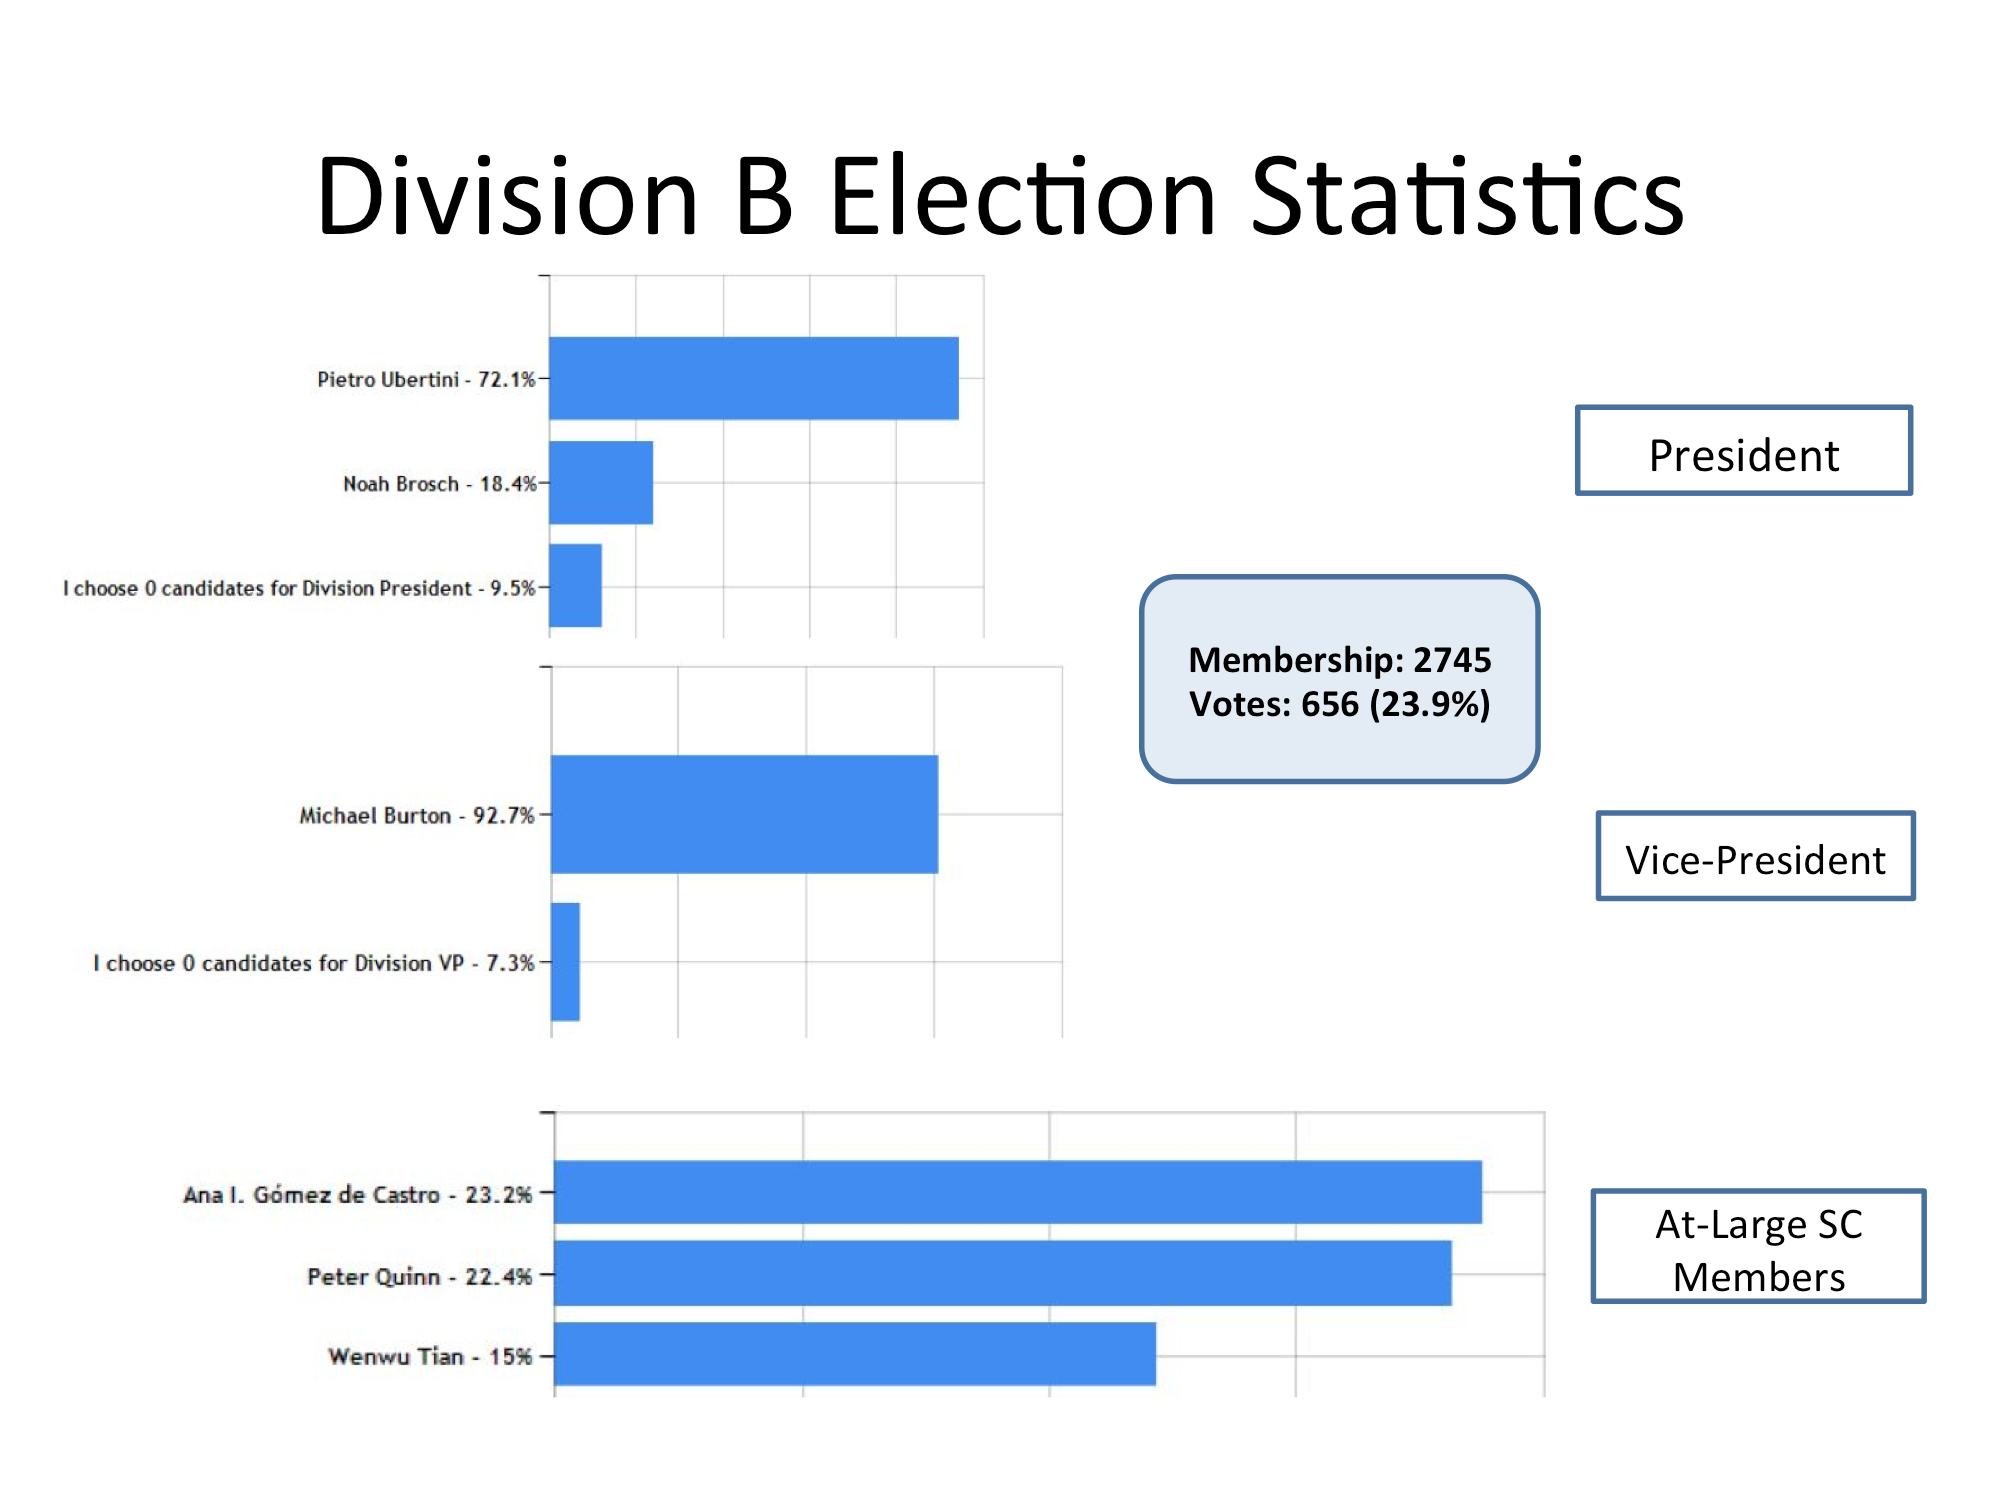

Division B Election Statistics

As of June 2015.

Credit: IAU